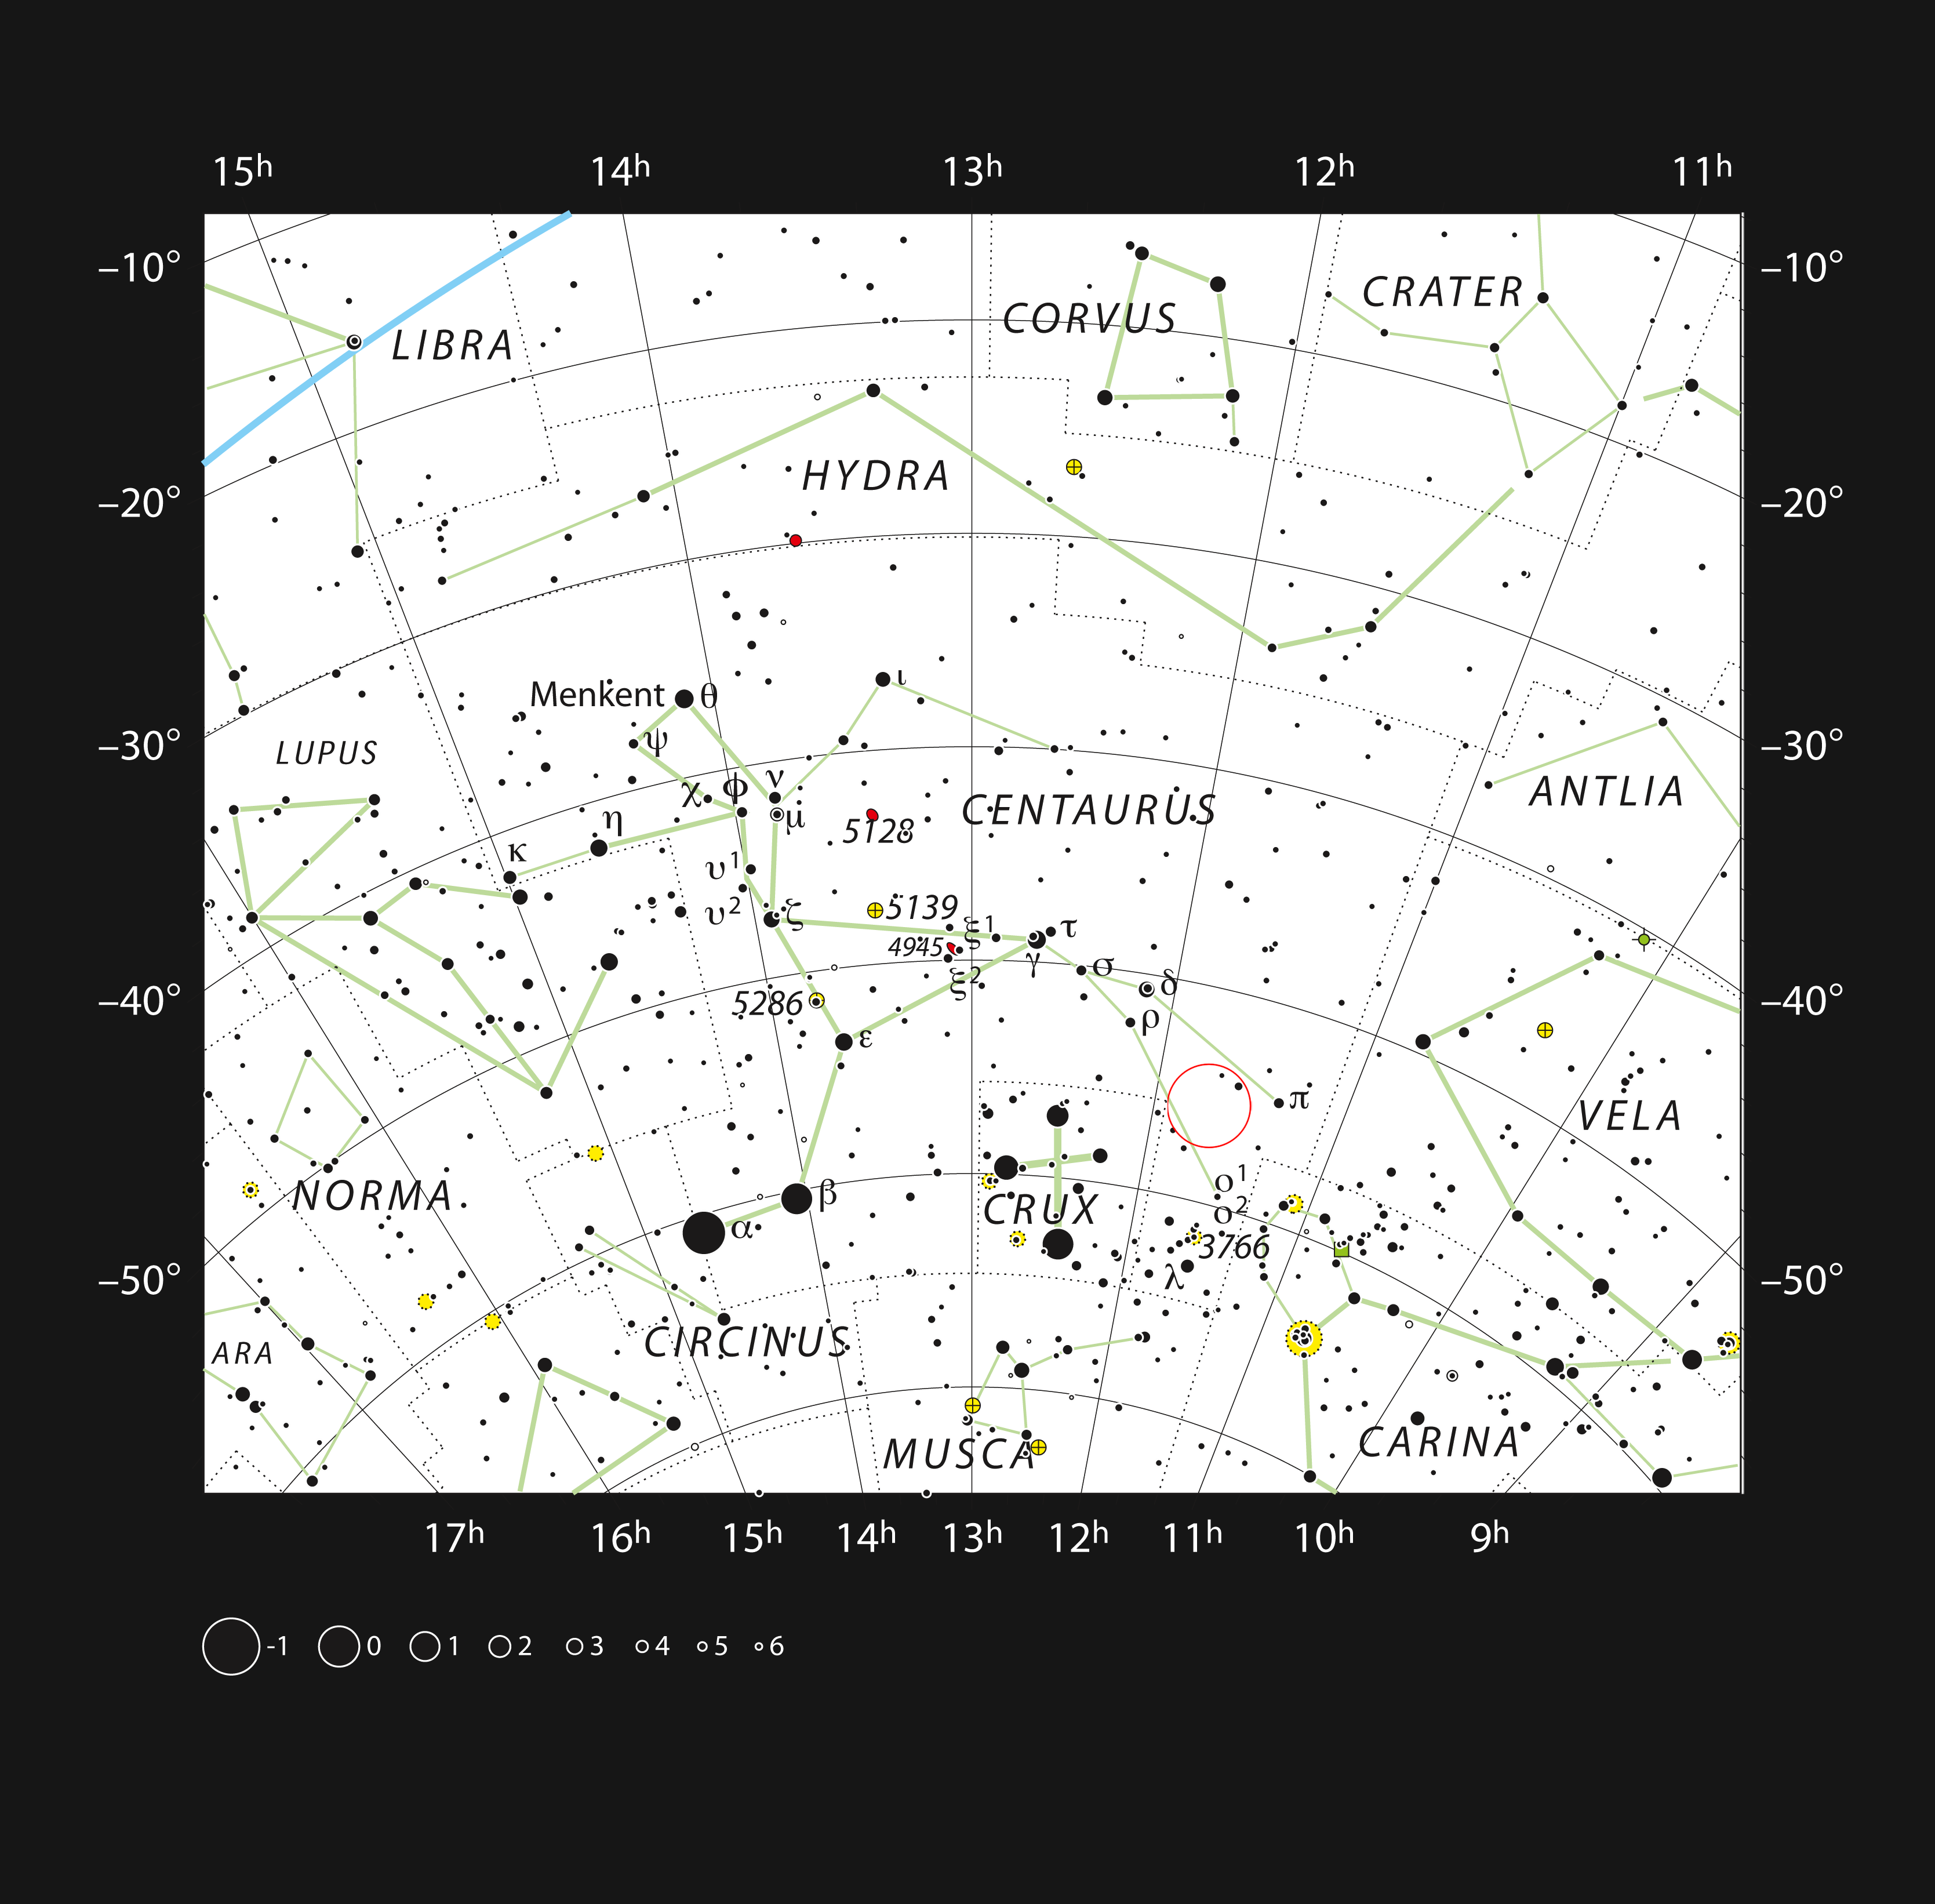

Location of HD101584 in the constellation of Centaurus

This chart shows the location of HD101584, a gas cloud surrounding a binary star recently studied with ALMA and APEX, in the constellation of Centaurus. The map shows most of the stars visible to the unaided eye under good conditions, and HD101584 itself is highlighted with a red circle on the image.

Credit: ESO, IAU and Sky & Telescope